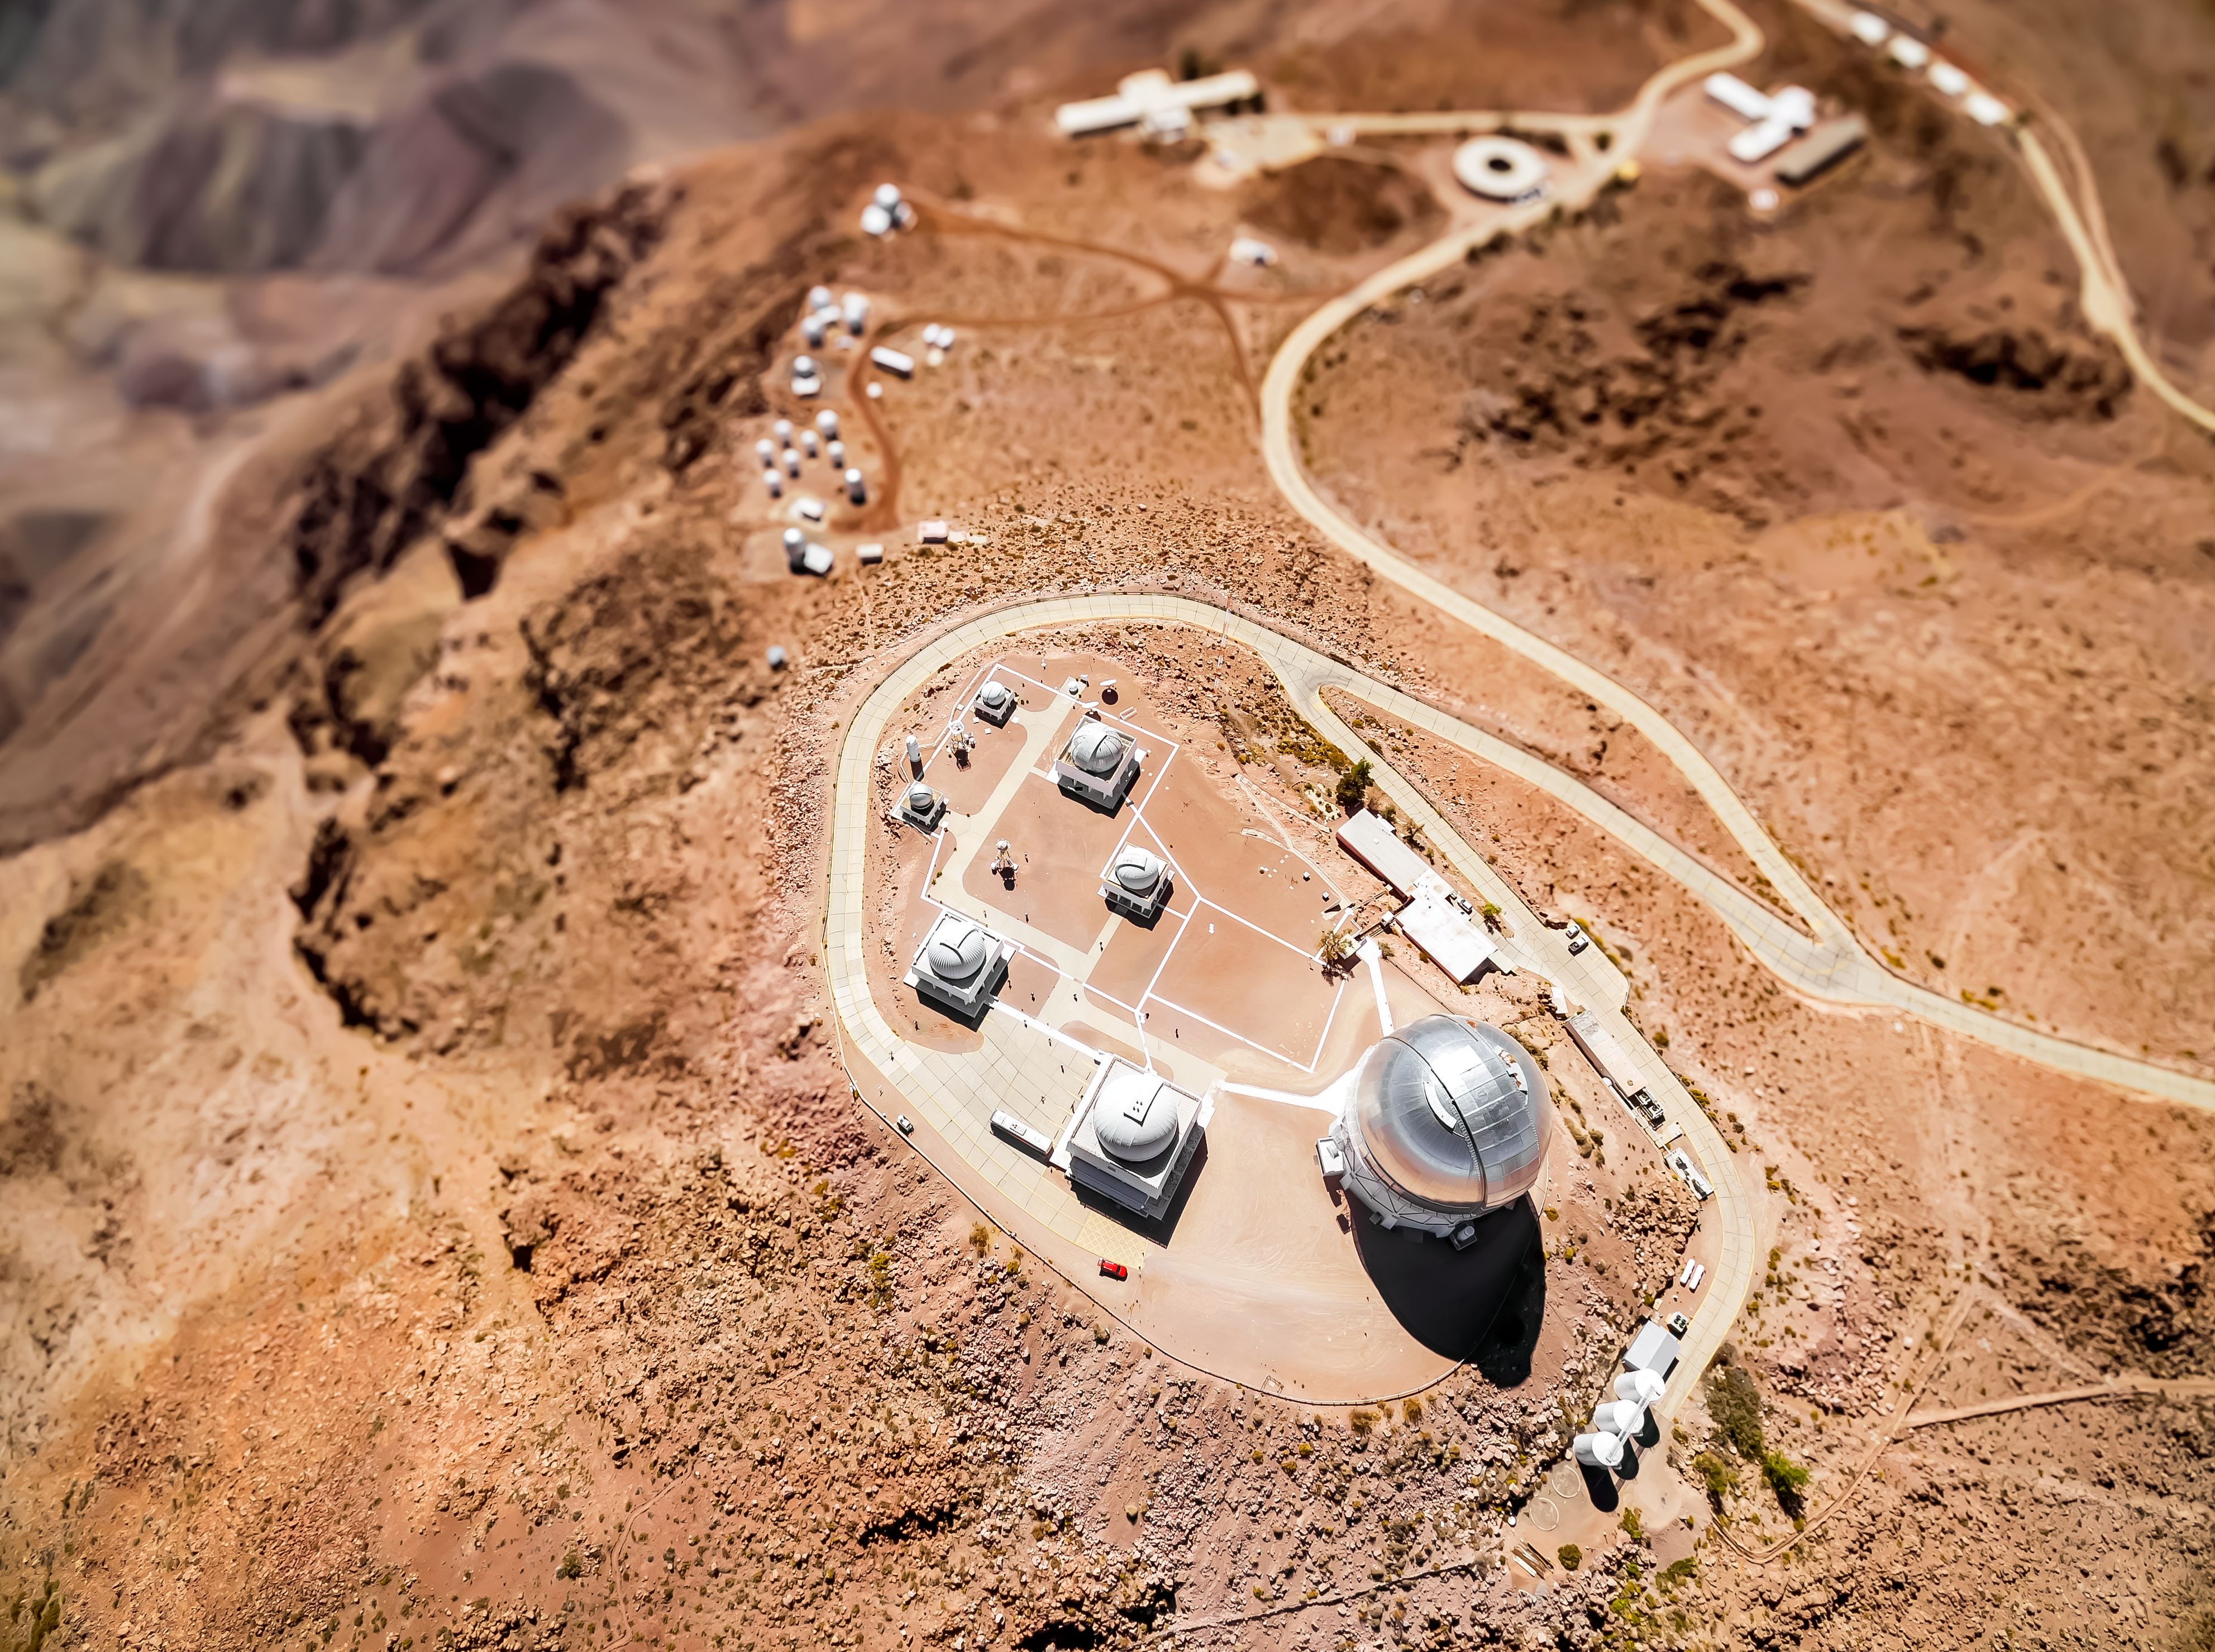

Cerro Tololo Inter-American Observatory

Aerial view of Cerro Tololo Inter-American Observatory.

Credit: CTIO/NOIRLab/NSF/AURA/D. Munizaga